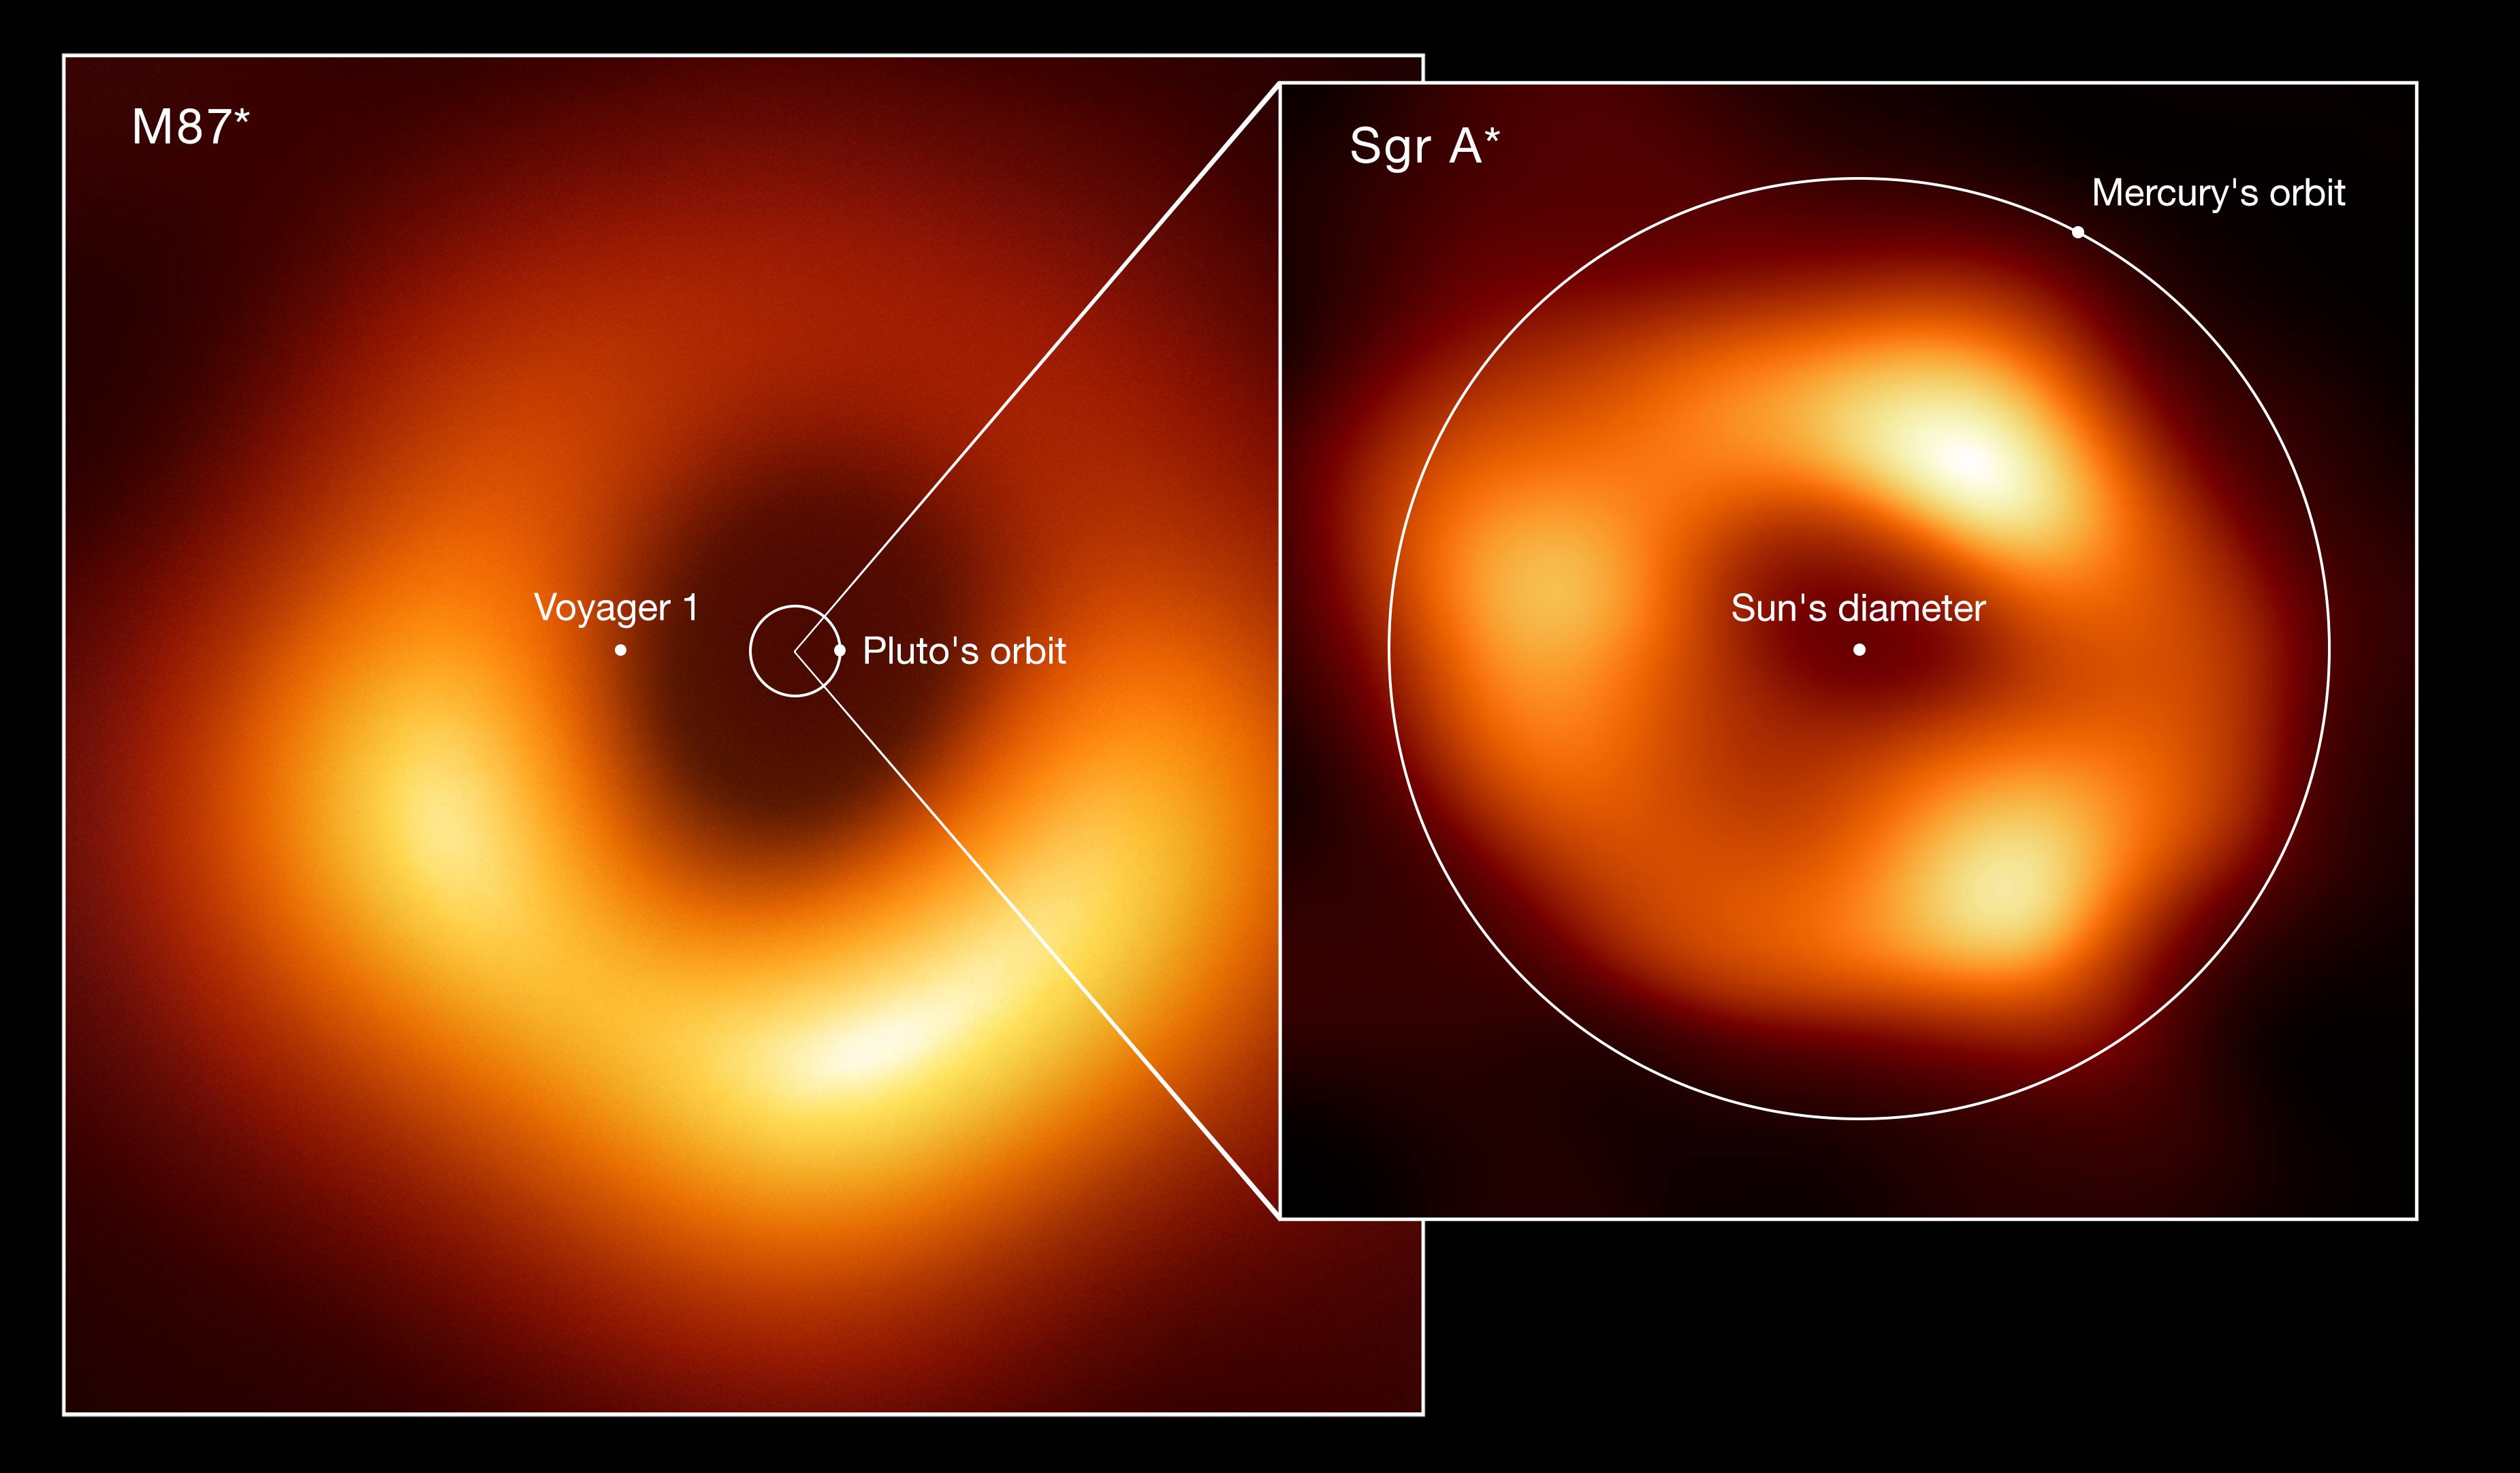

Comparison of the sizes of two black holes: M87* and Sagittarius A*

Size comparison of the two black holes imaged by the Event Horizon Telescope (EHT) Collaboration: M87*, at the heart of the galaxy Messier 87, and Sagittarius A* (Sgr A*), at the centre of the Milky Way. The image shows the scale of Sgr A* in comparison with both M87* and other elements of the Solar System such as the orbits of Pluto and Mercury. Also displayed is the Sun’s diameter and the current location of the Voyager 1 space probe, the furthest spacecraft from Earth. M87*, which lies 55 million light-years away, is one of the largest black holes known. While Sgr A*, 27 000 light-years away, has a mass roughly four million times the Sun’s mass, M87* is more than 1000 times more massive. Because of their relative distances from Earth, both black holes appear the same size in the sky.

Credit: EHT collaboration (acknowledgment: Lia Medeiros, xkcd)